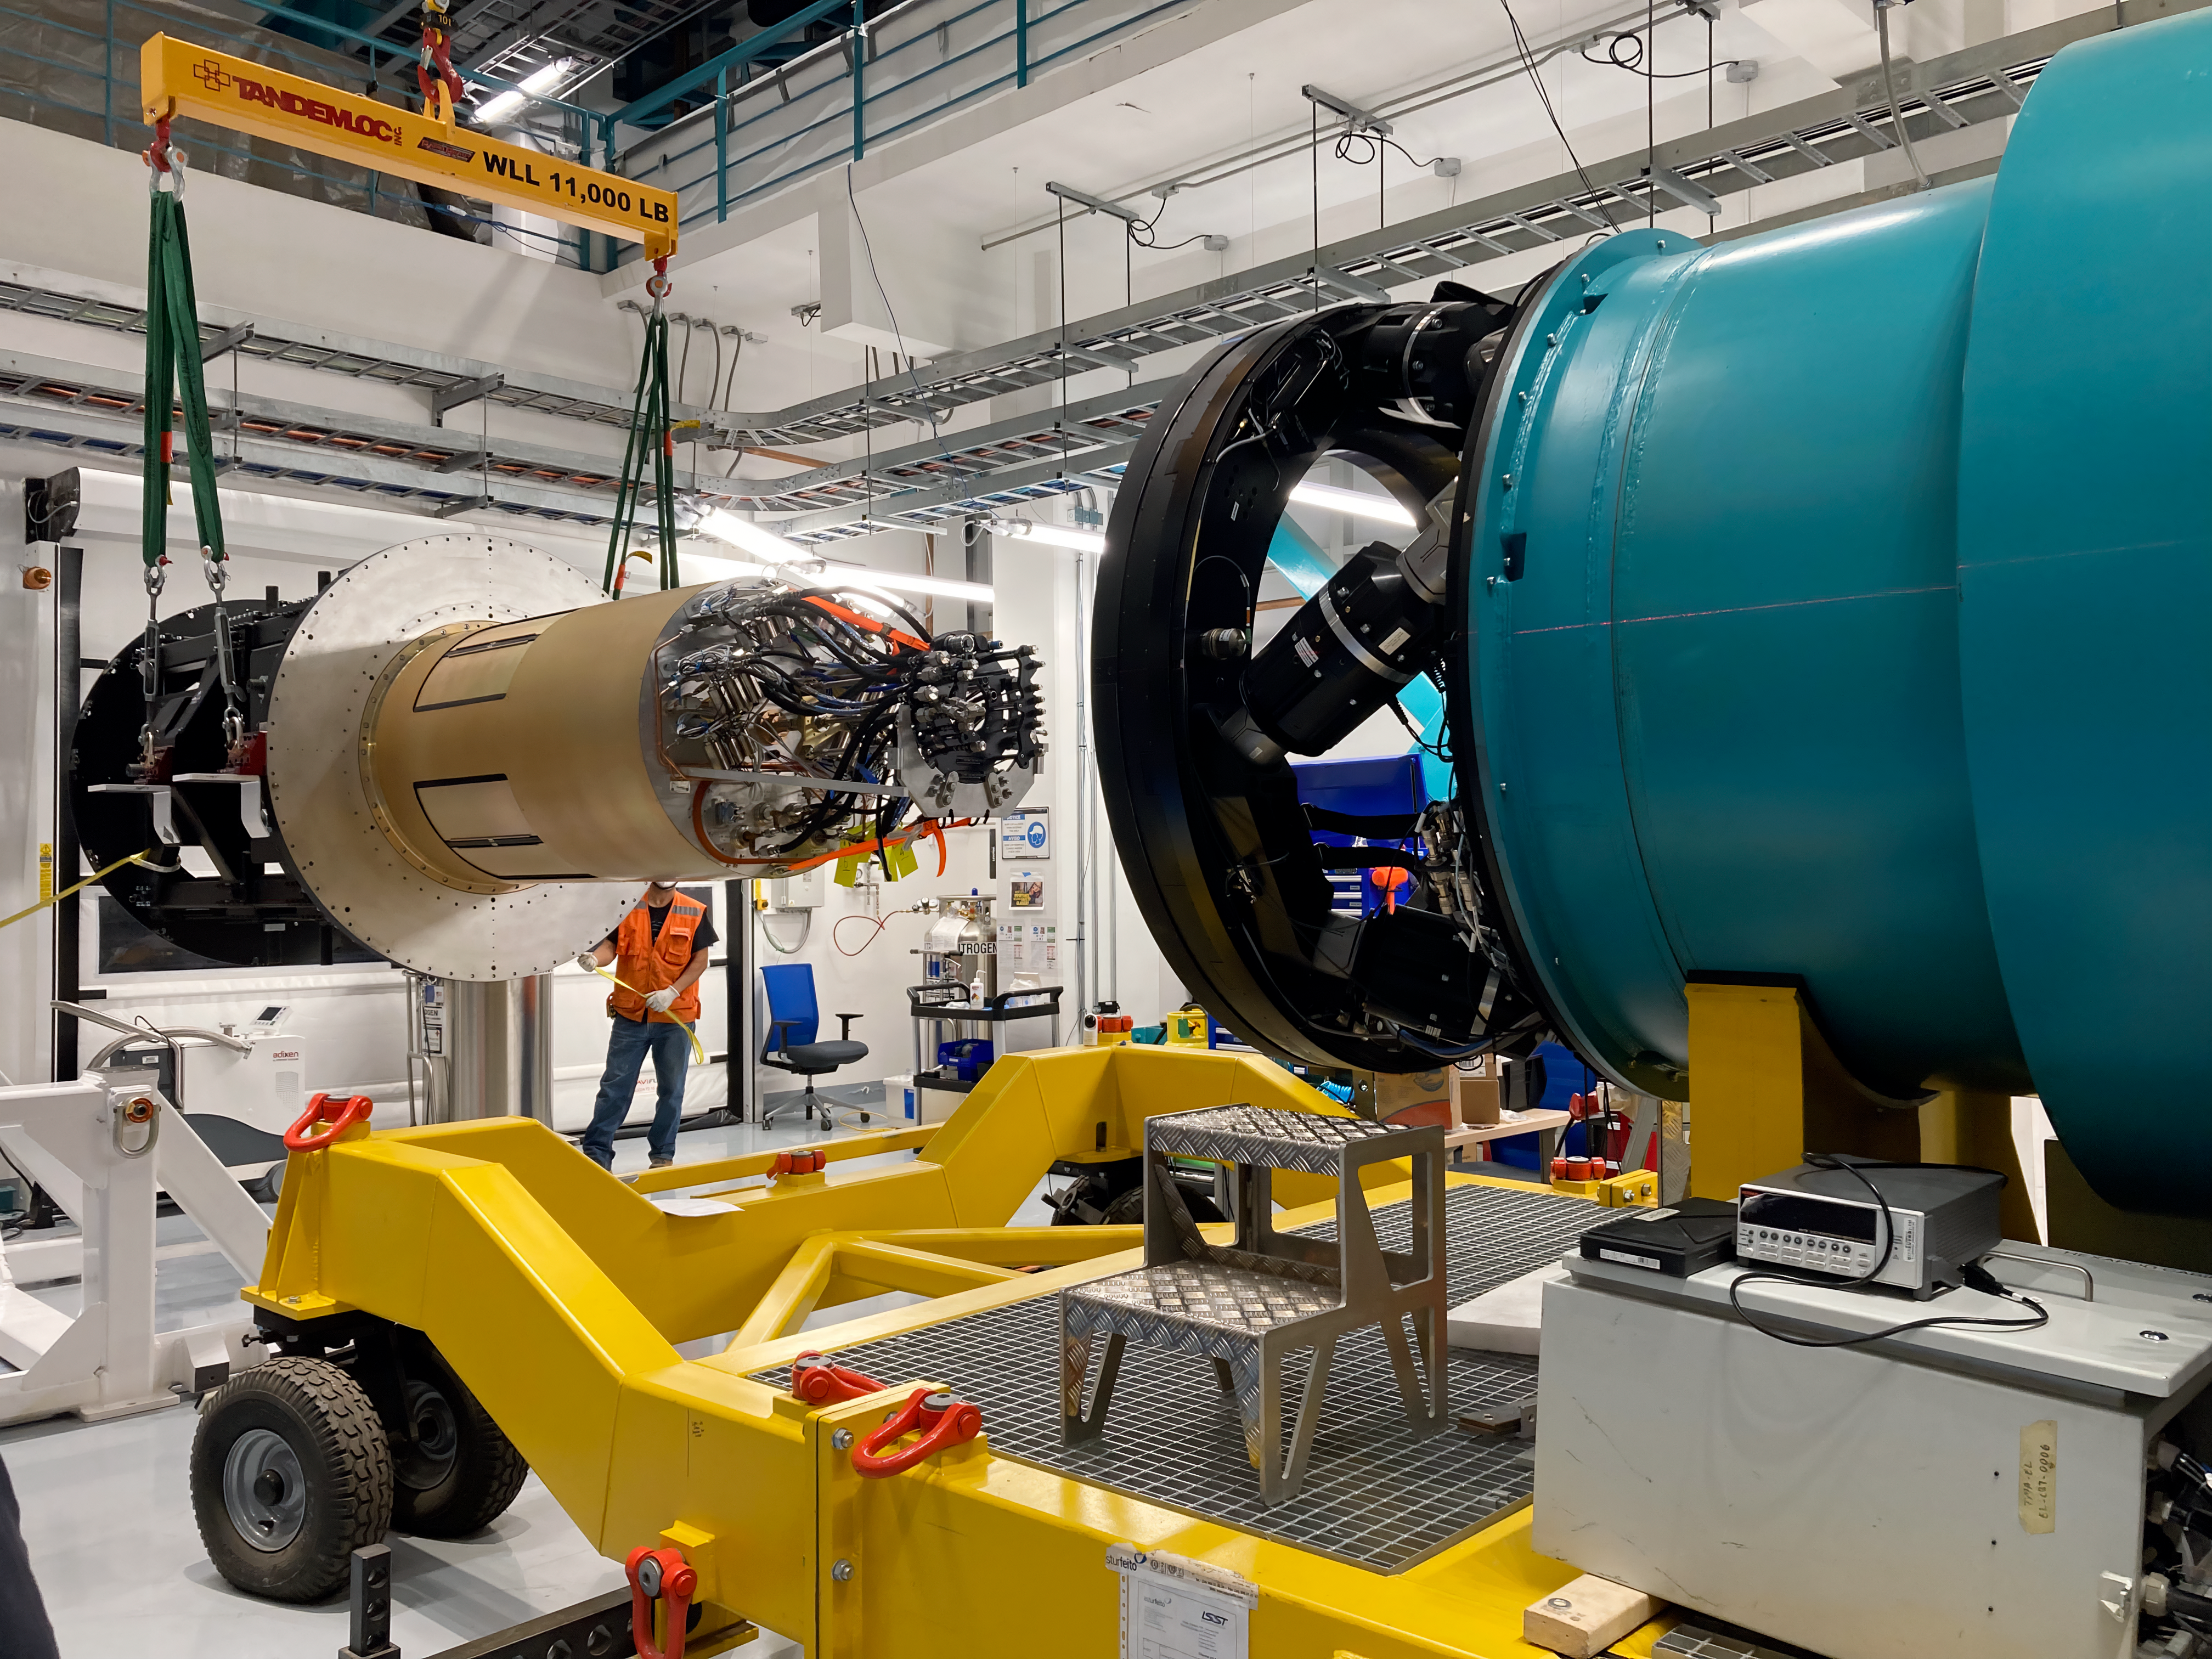

Rubin Observatory Commissioning Camera

The Rubin Observatory Commissioning Camera was installed on the rotator on Wednesday February 16, 2022 on Cerro Pachón in Chile.

Credit: RubinObs/NOIRLab/SLAC/NSF/DOE/AURA/C. Walter